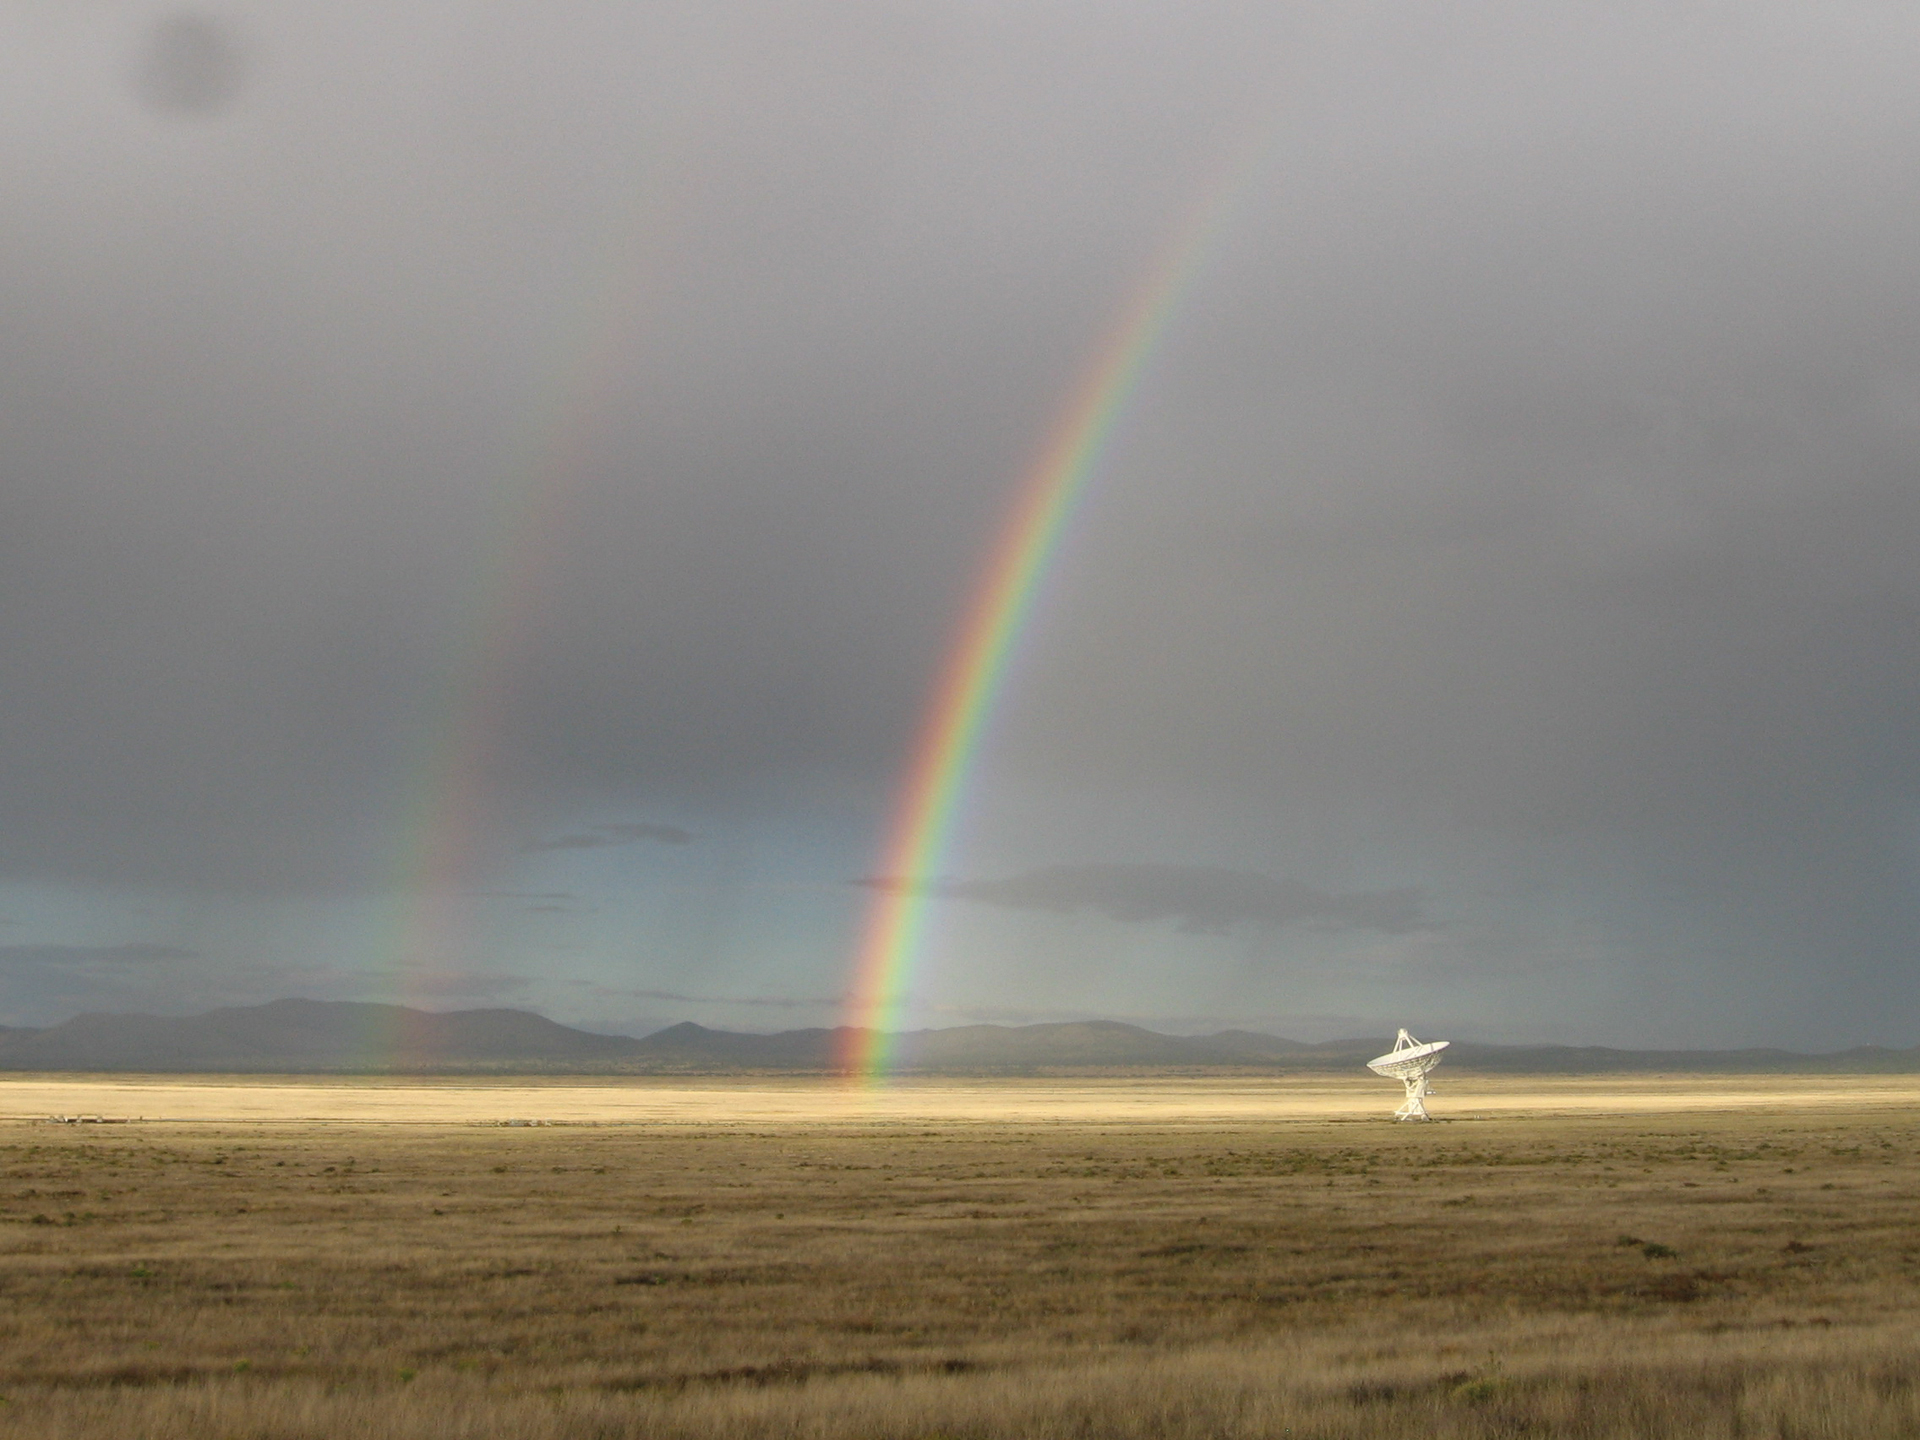

Double Rainbow over the VLA

The Very Large Array may sit in the New Mexico desert, but it's not always dry. Summer monsoons bring much-needed rains, and this lovely afternoon also brought a double rainbow.

Credit: NRAO/AUI/NSF